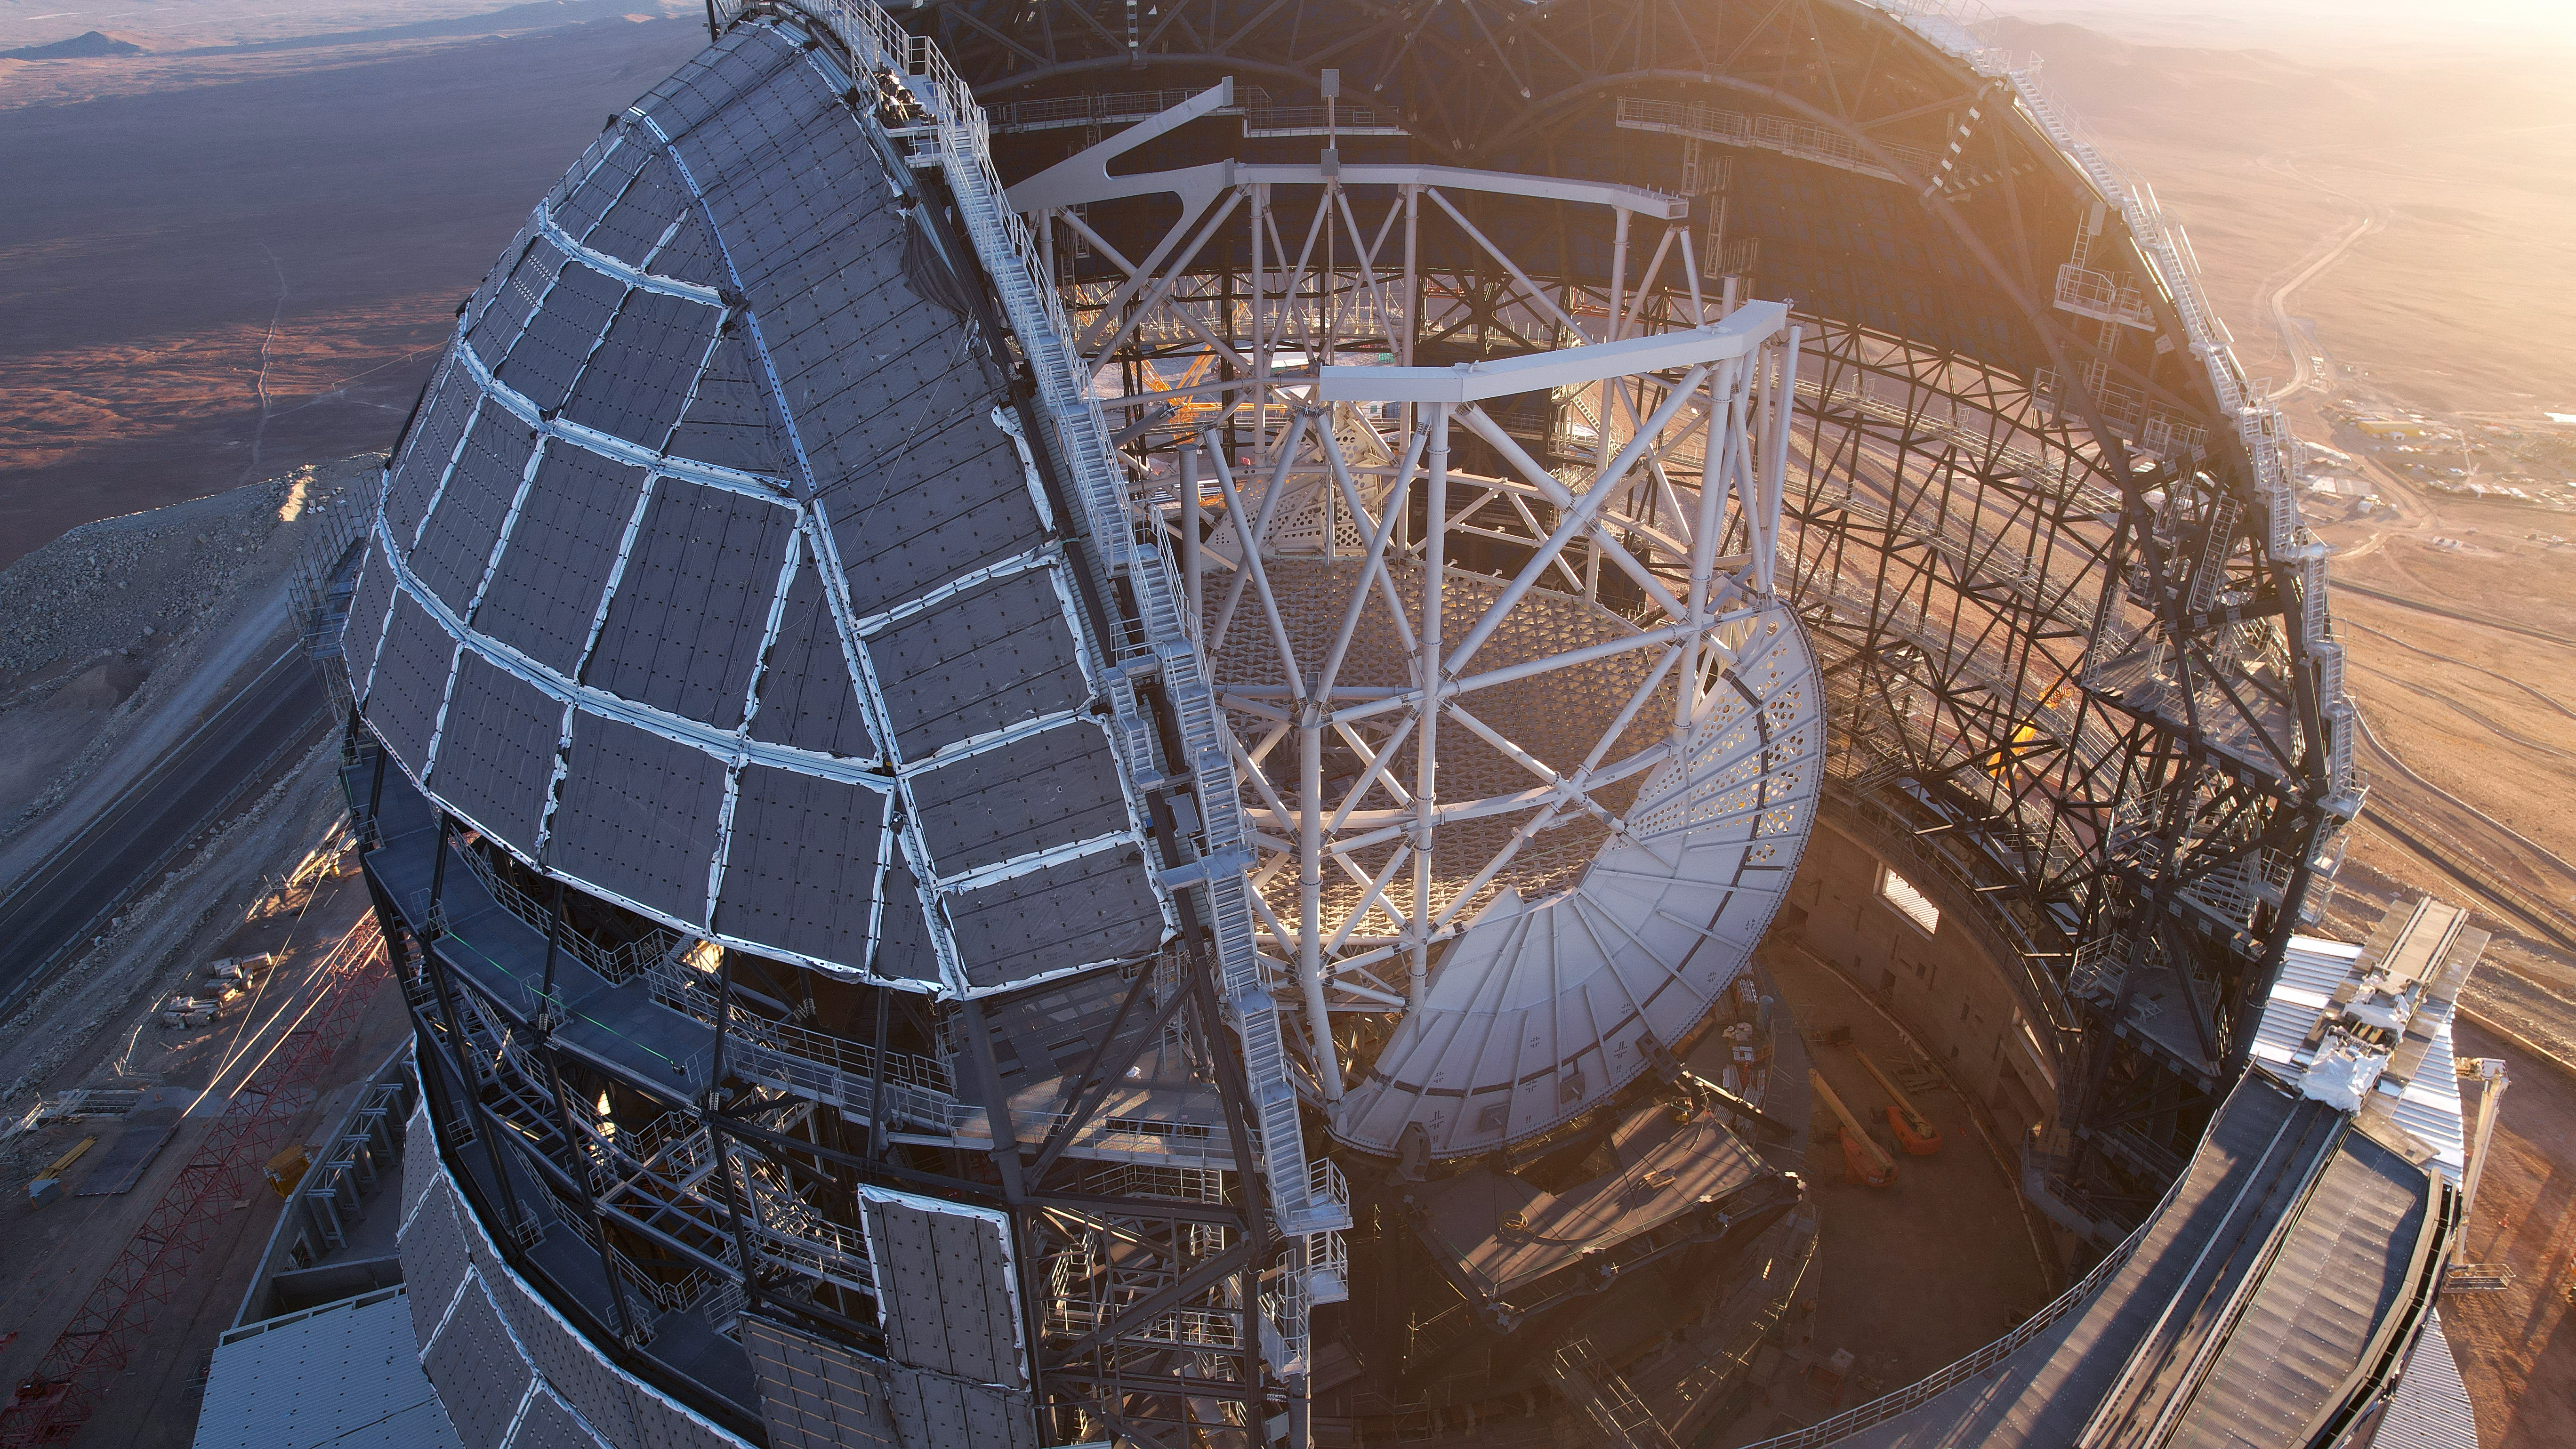

The ELT, step by step

The Extremely Large Telescope (ELT), is shown here under construction, including its dome, central structure and base of the M1 mirror. The ELT stands at Cerro Armazones in Chile's Atacama Desert and will be one of the main flagships of the European Southern Observatory for the next two decades. Thanks to on-site webcams, drone footage, and the contribution from professional and amateur photographers, ESO is able to share the development of the ELT with the world in real time, step by step.

Credit: ESO/G. Vecchia